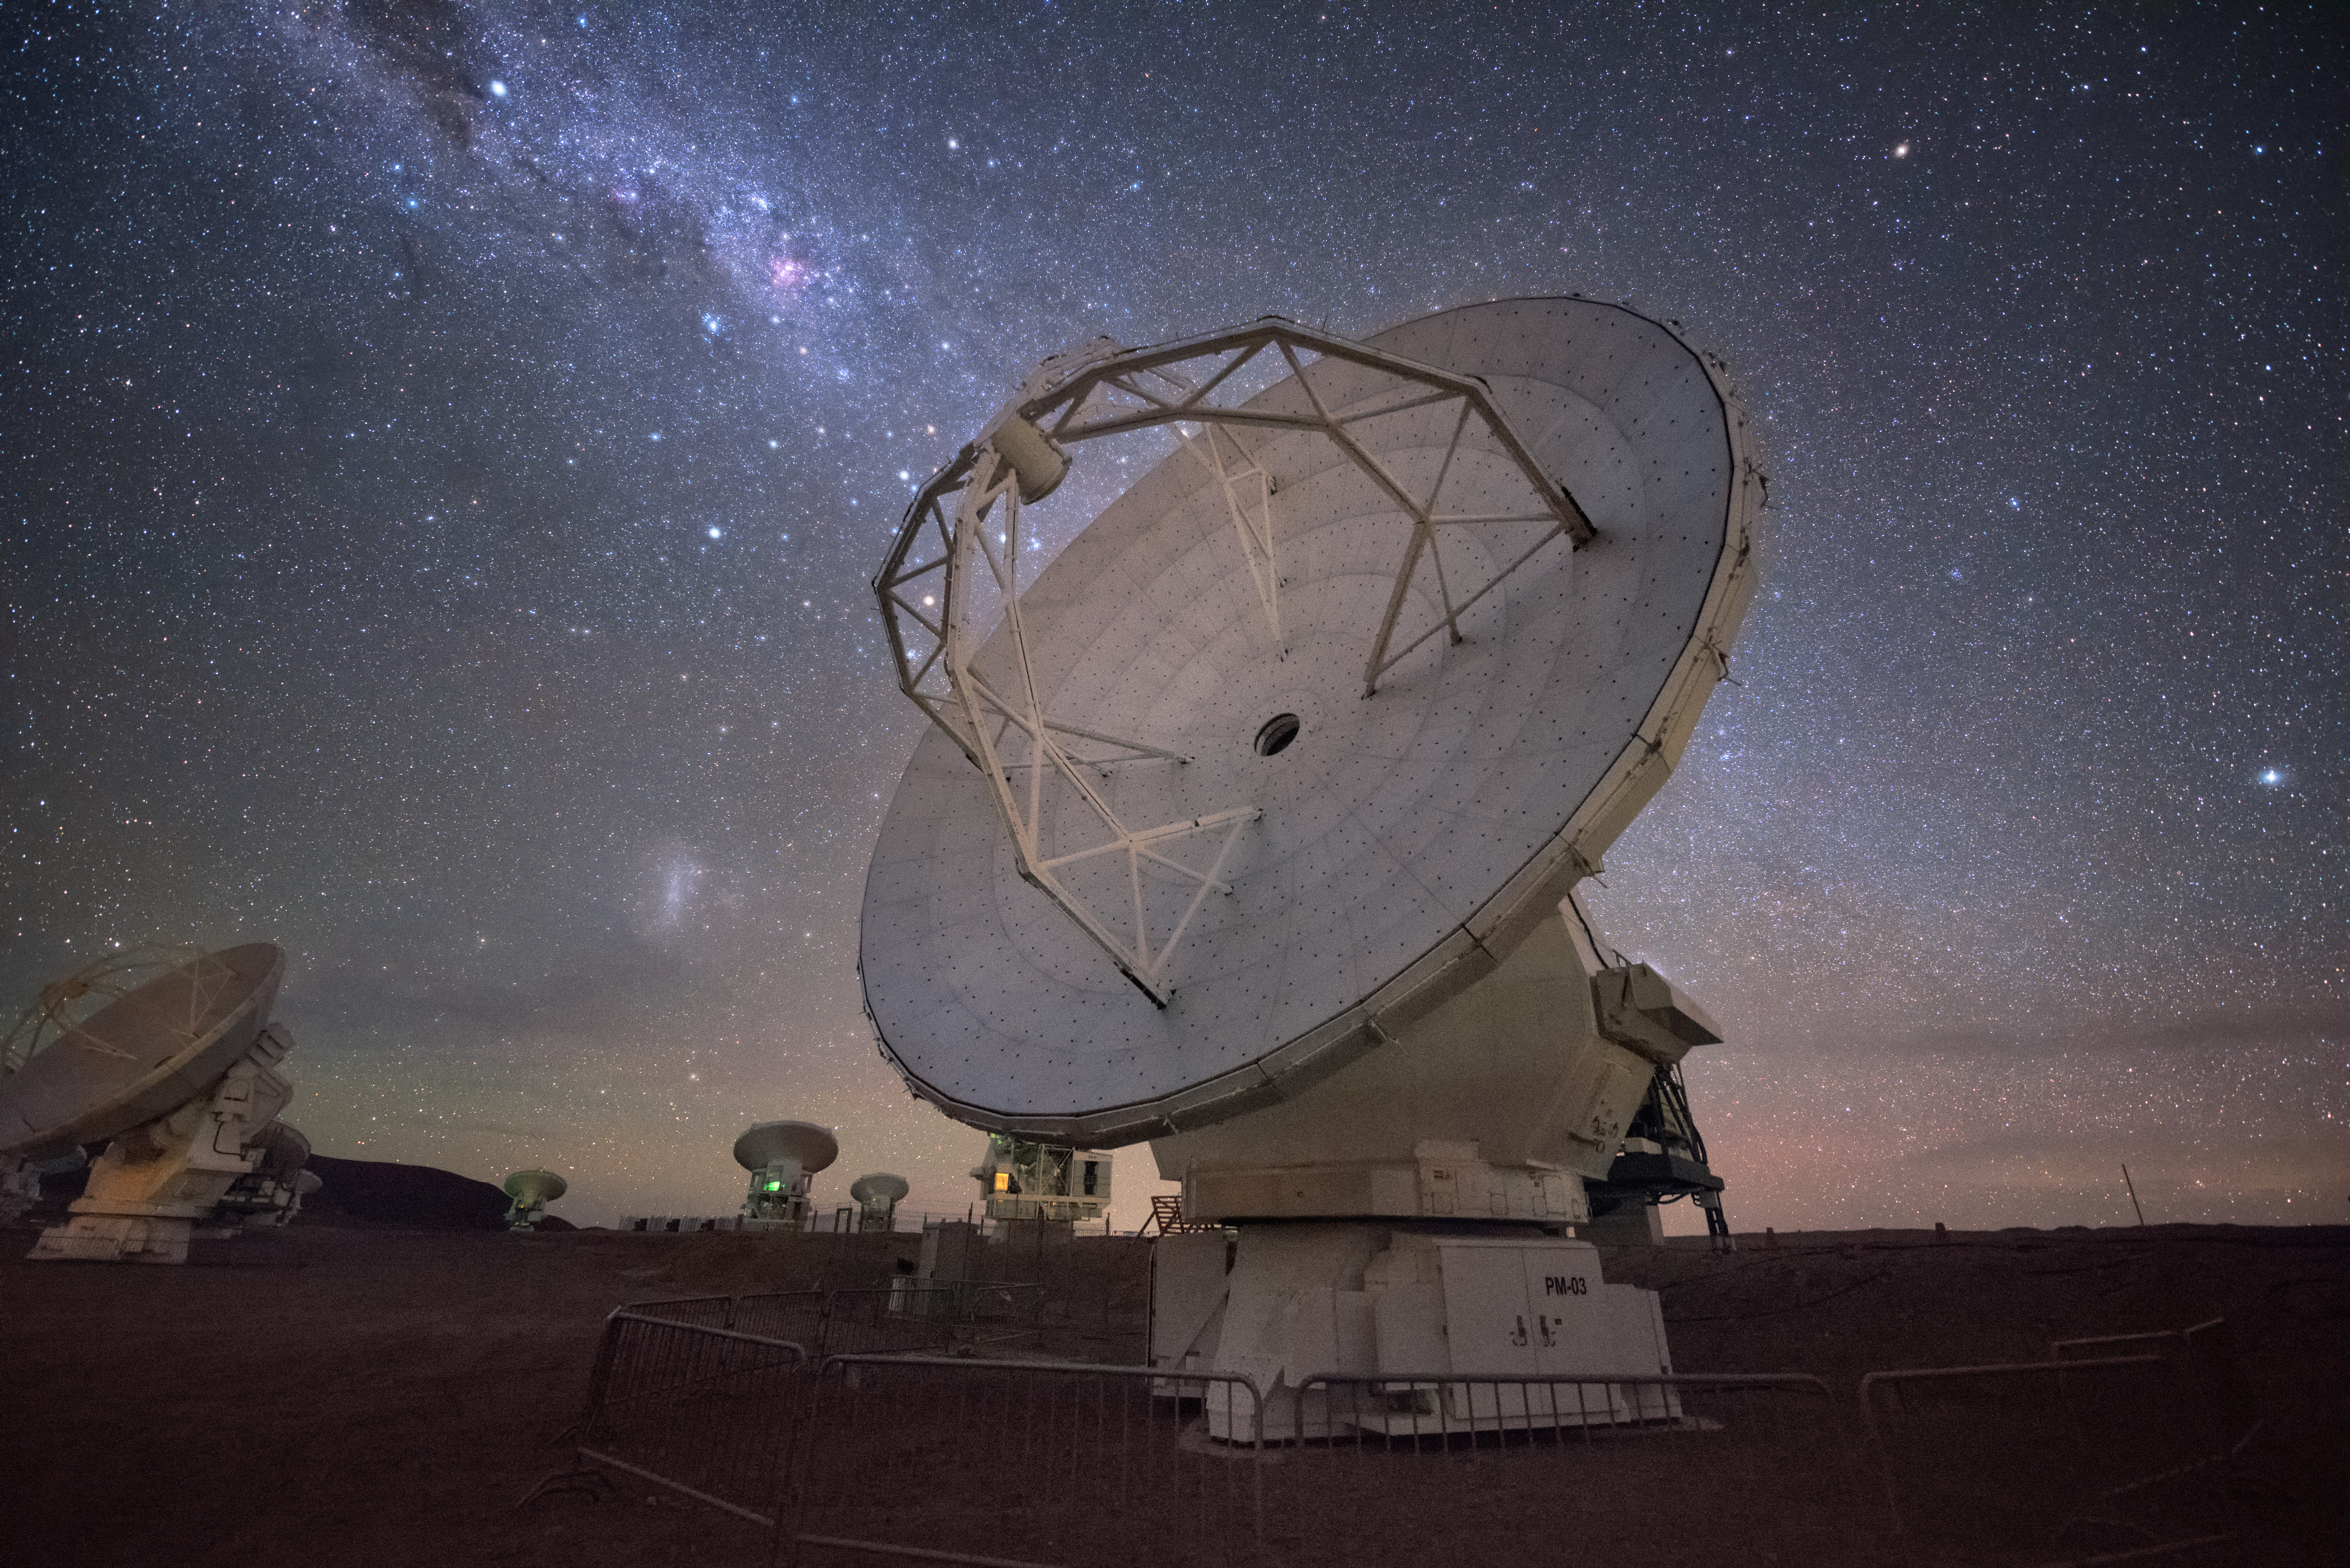

ALMA Milky Way alignment

In total, 66 separate antennas combine to form ALMA. Located around 5000 m up in the Chilean mountains, is the largest ground-based astronomical project in existence. The antennas are provided by North America, Europe and East Asia — a North American one is shown here.

Credit: Y. Beletsky (ESO)